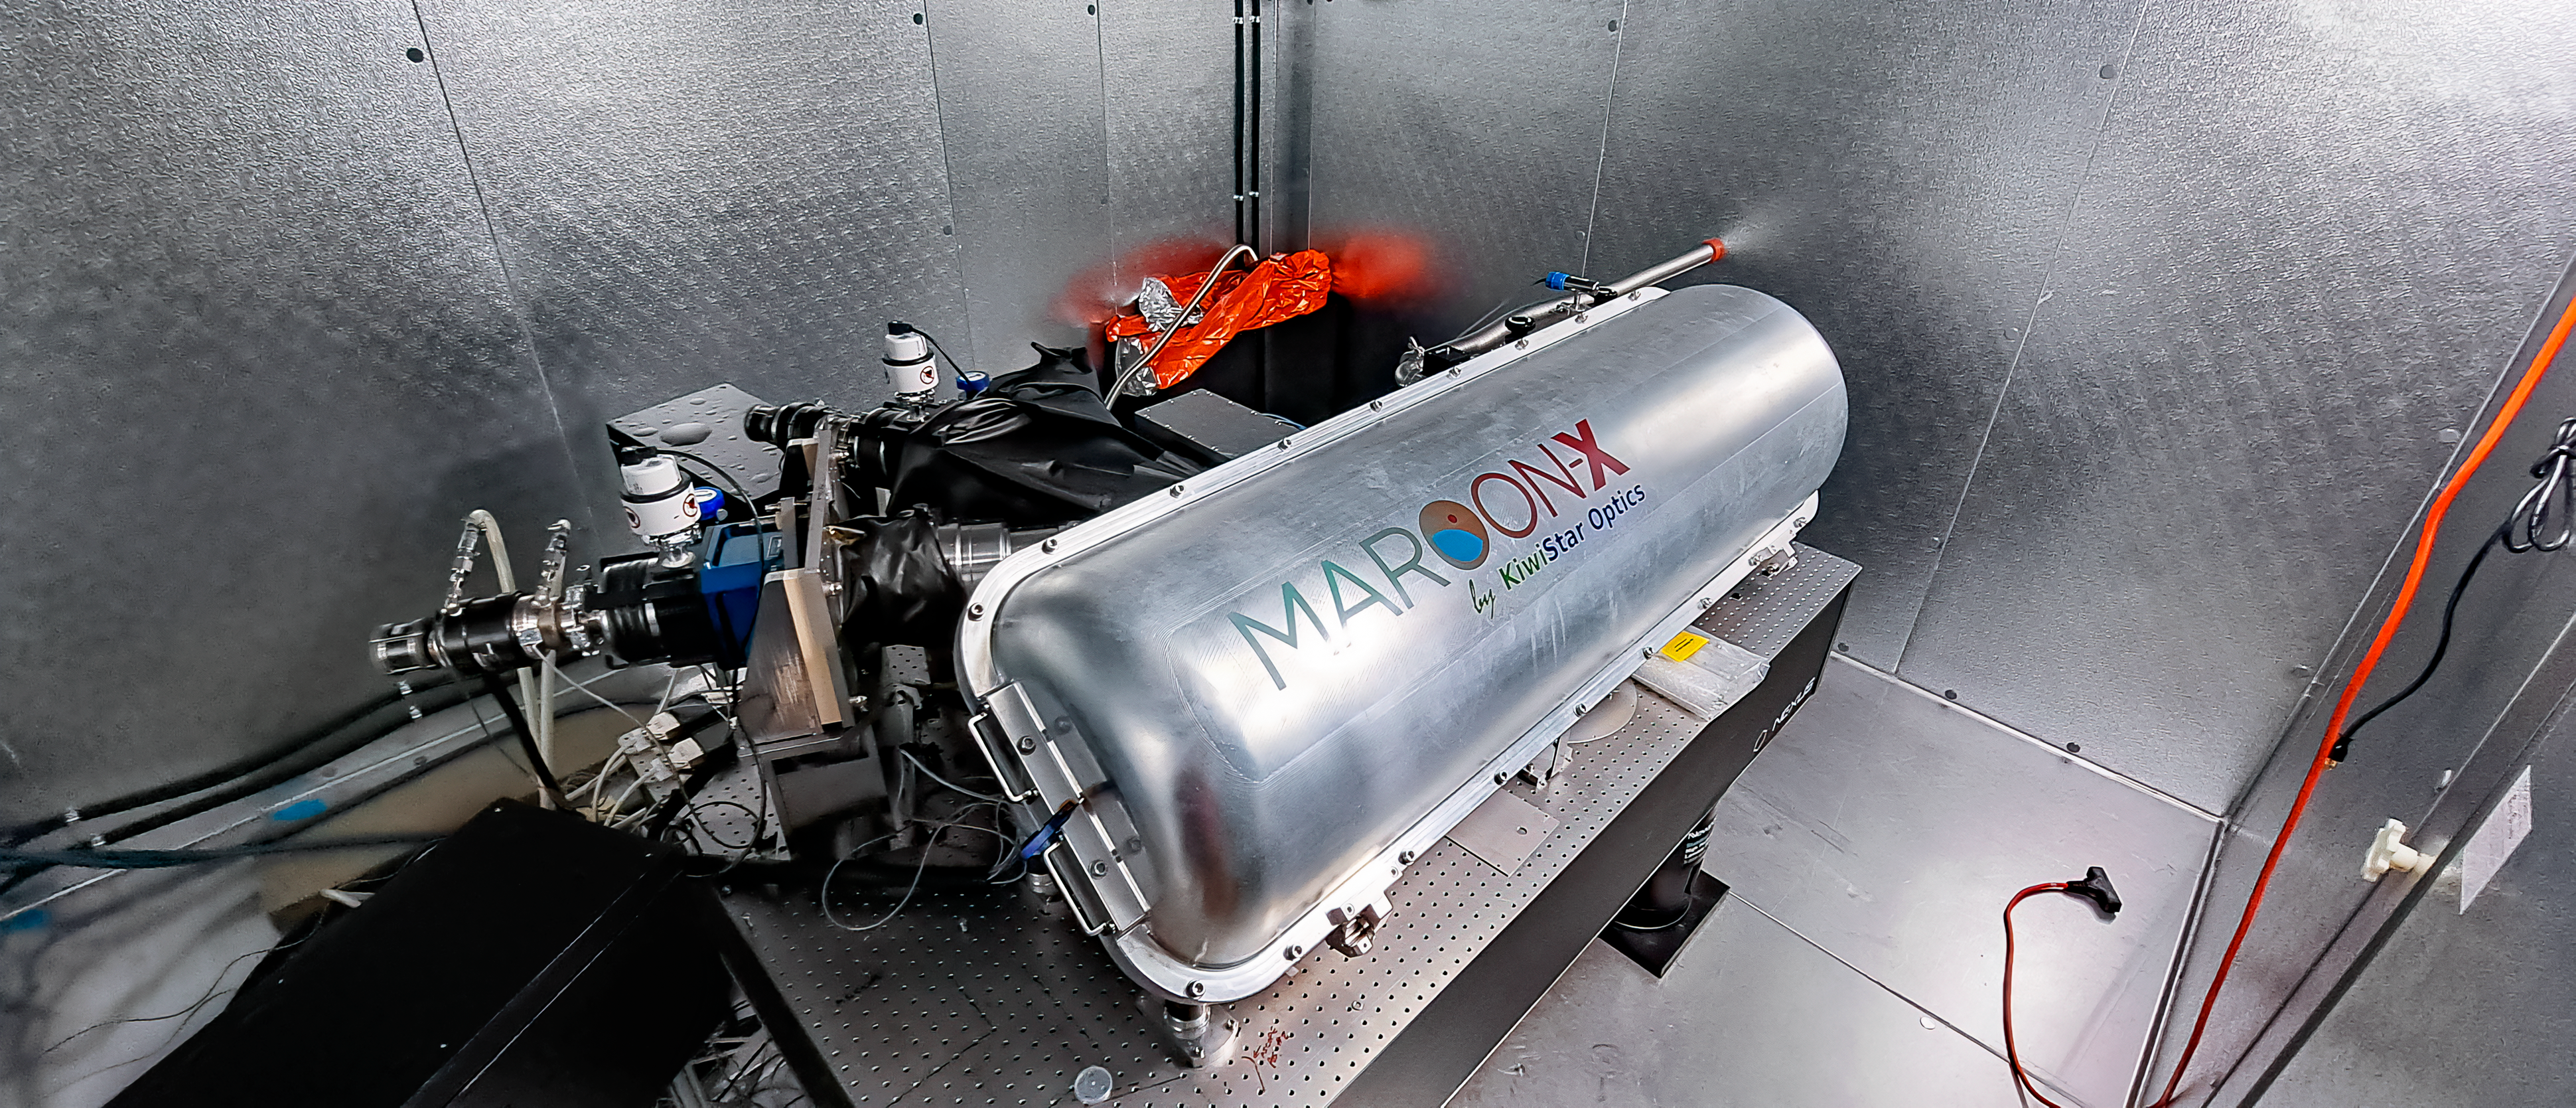

MAROON-X at Gemini North

The MAROON-X instrument is attached to the Gemini North telescope, one half of the International Gemini Observatory, funded in part by the U.S. National Science Foundation and operated by NSF NOIRLab, where it dissects light from the telescope to capture information about faraway planets.

Credit: International Gemini Observatory/NOIRLab/NSF/AURA/J. Bean